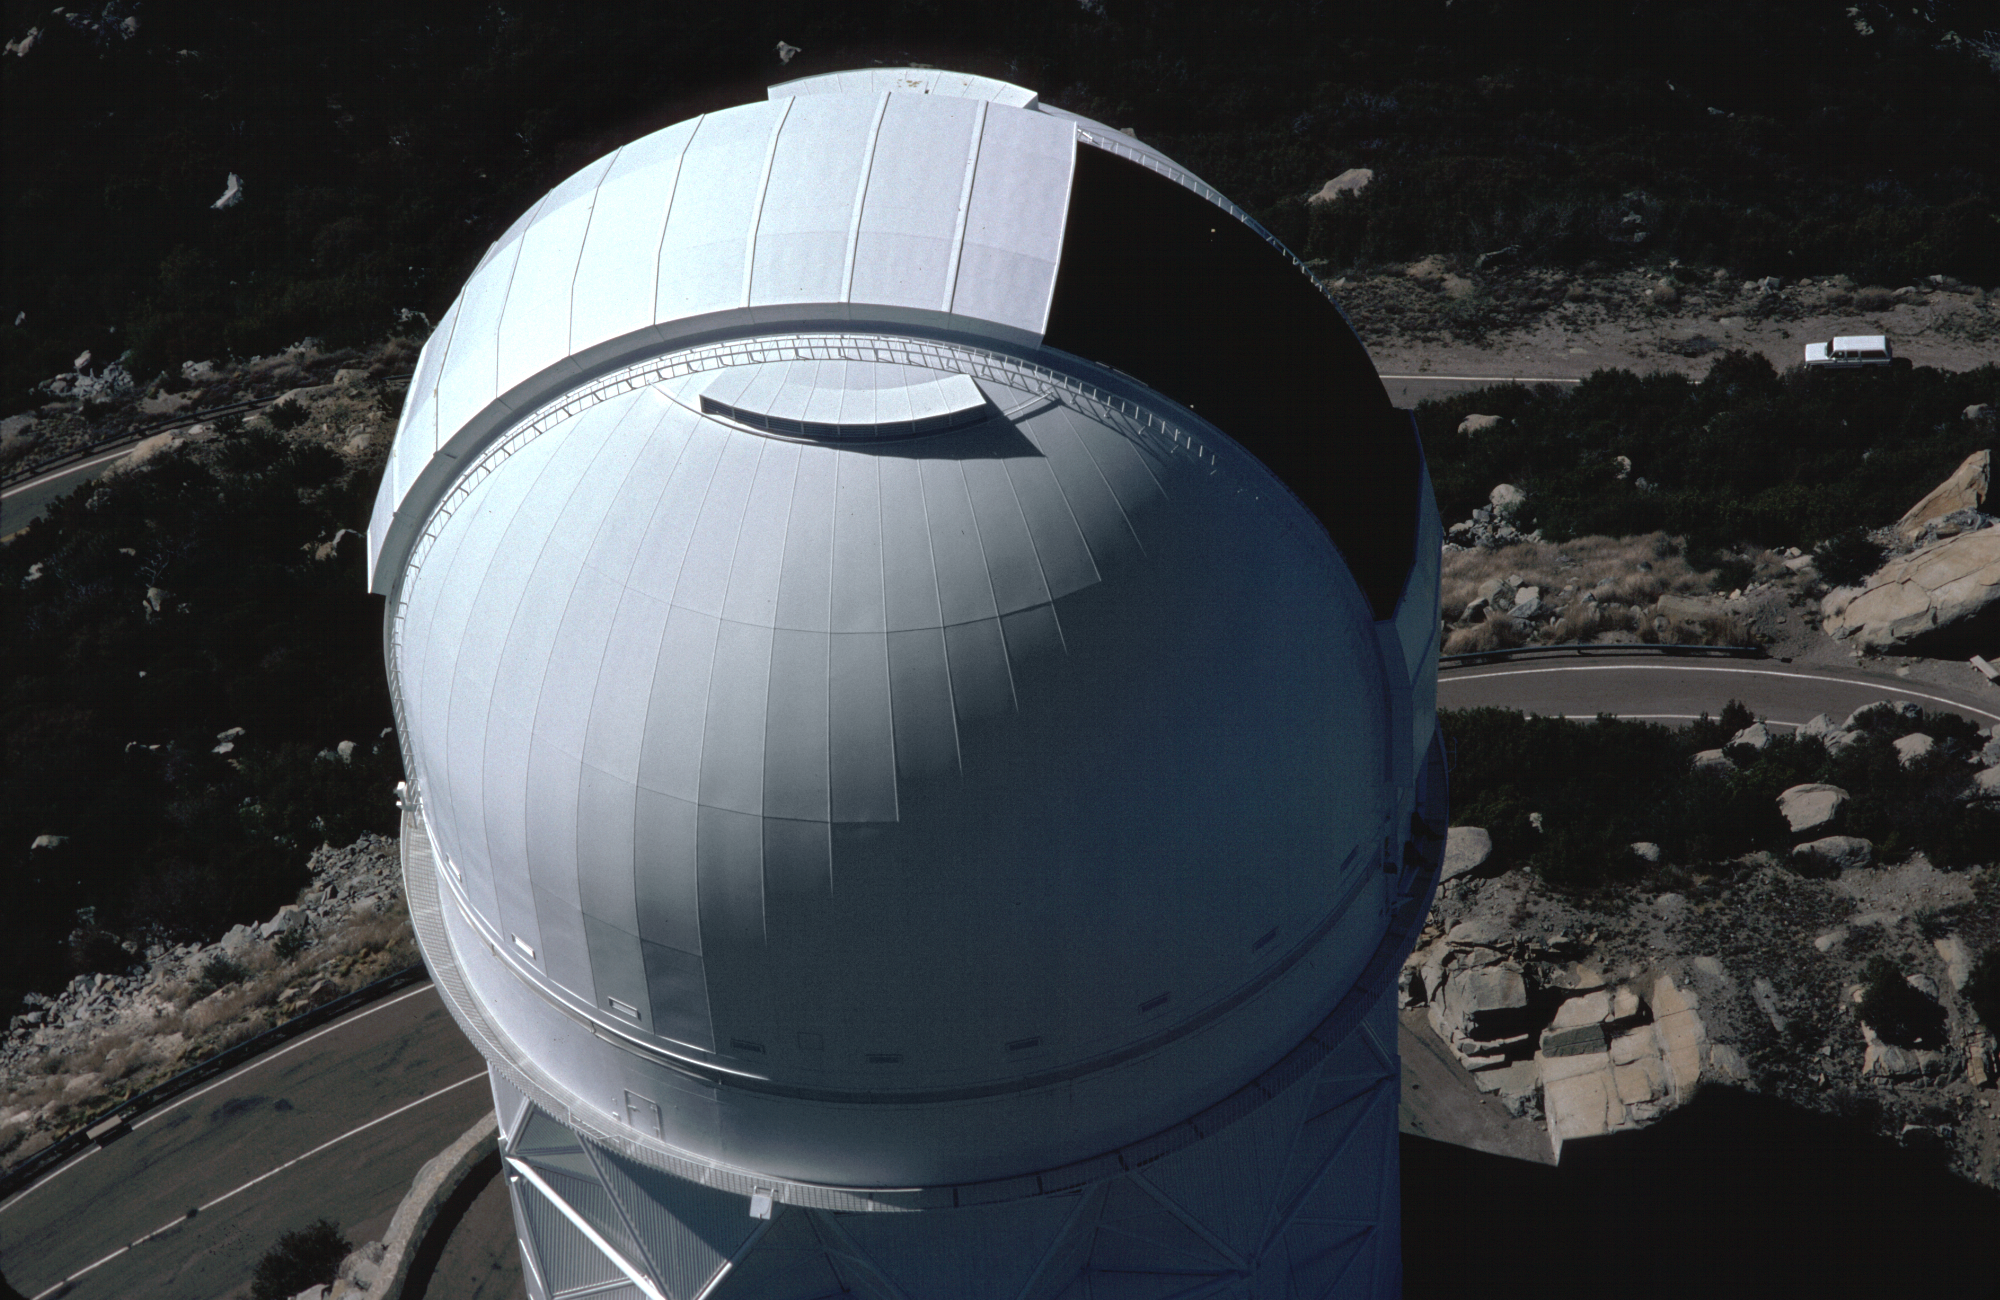

KPNO 4-meter dome

An aerial picture of the dome of the Kitt Peak 4-meter telescope, taken in April of 1985. A variety of aerial views can be found under the facilities category.

Credit: NOIRLab/NSF/AURA